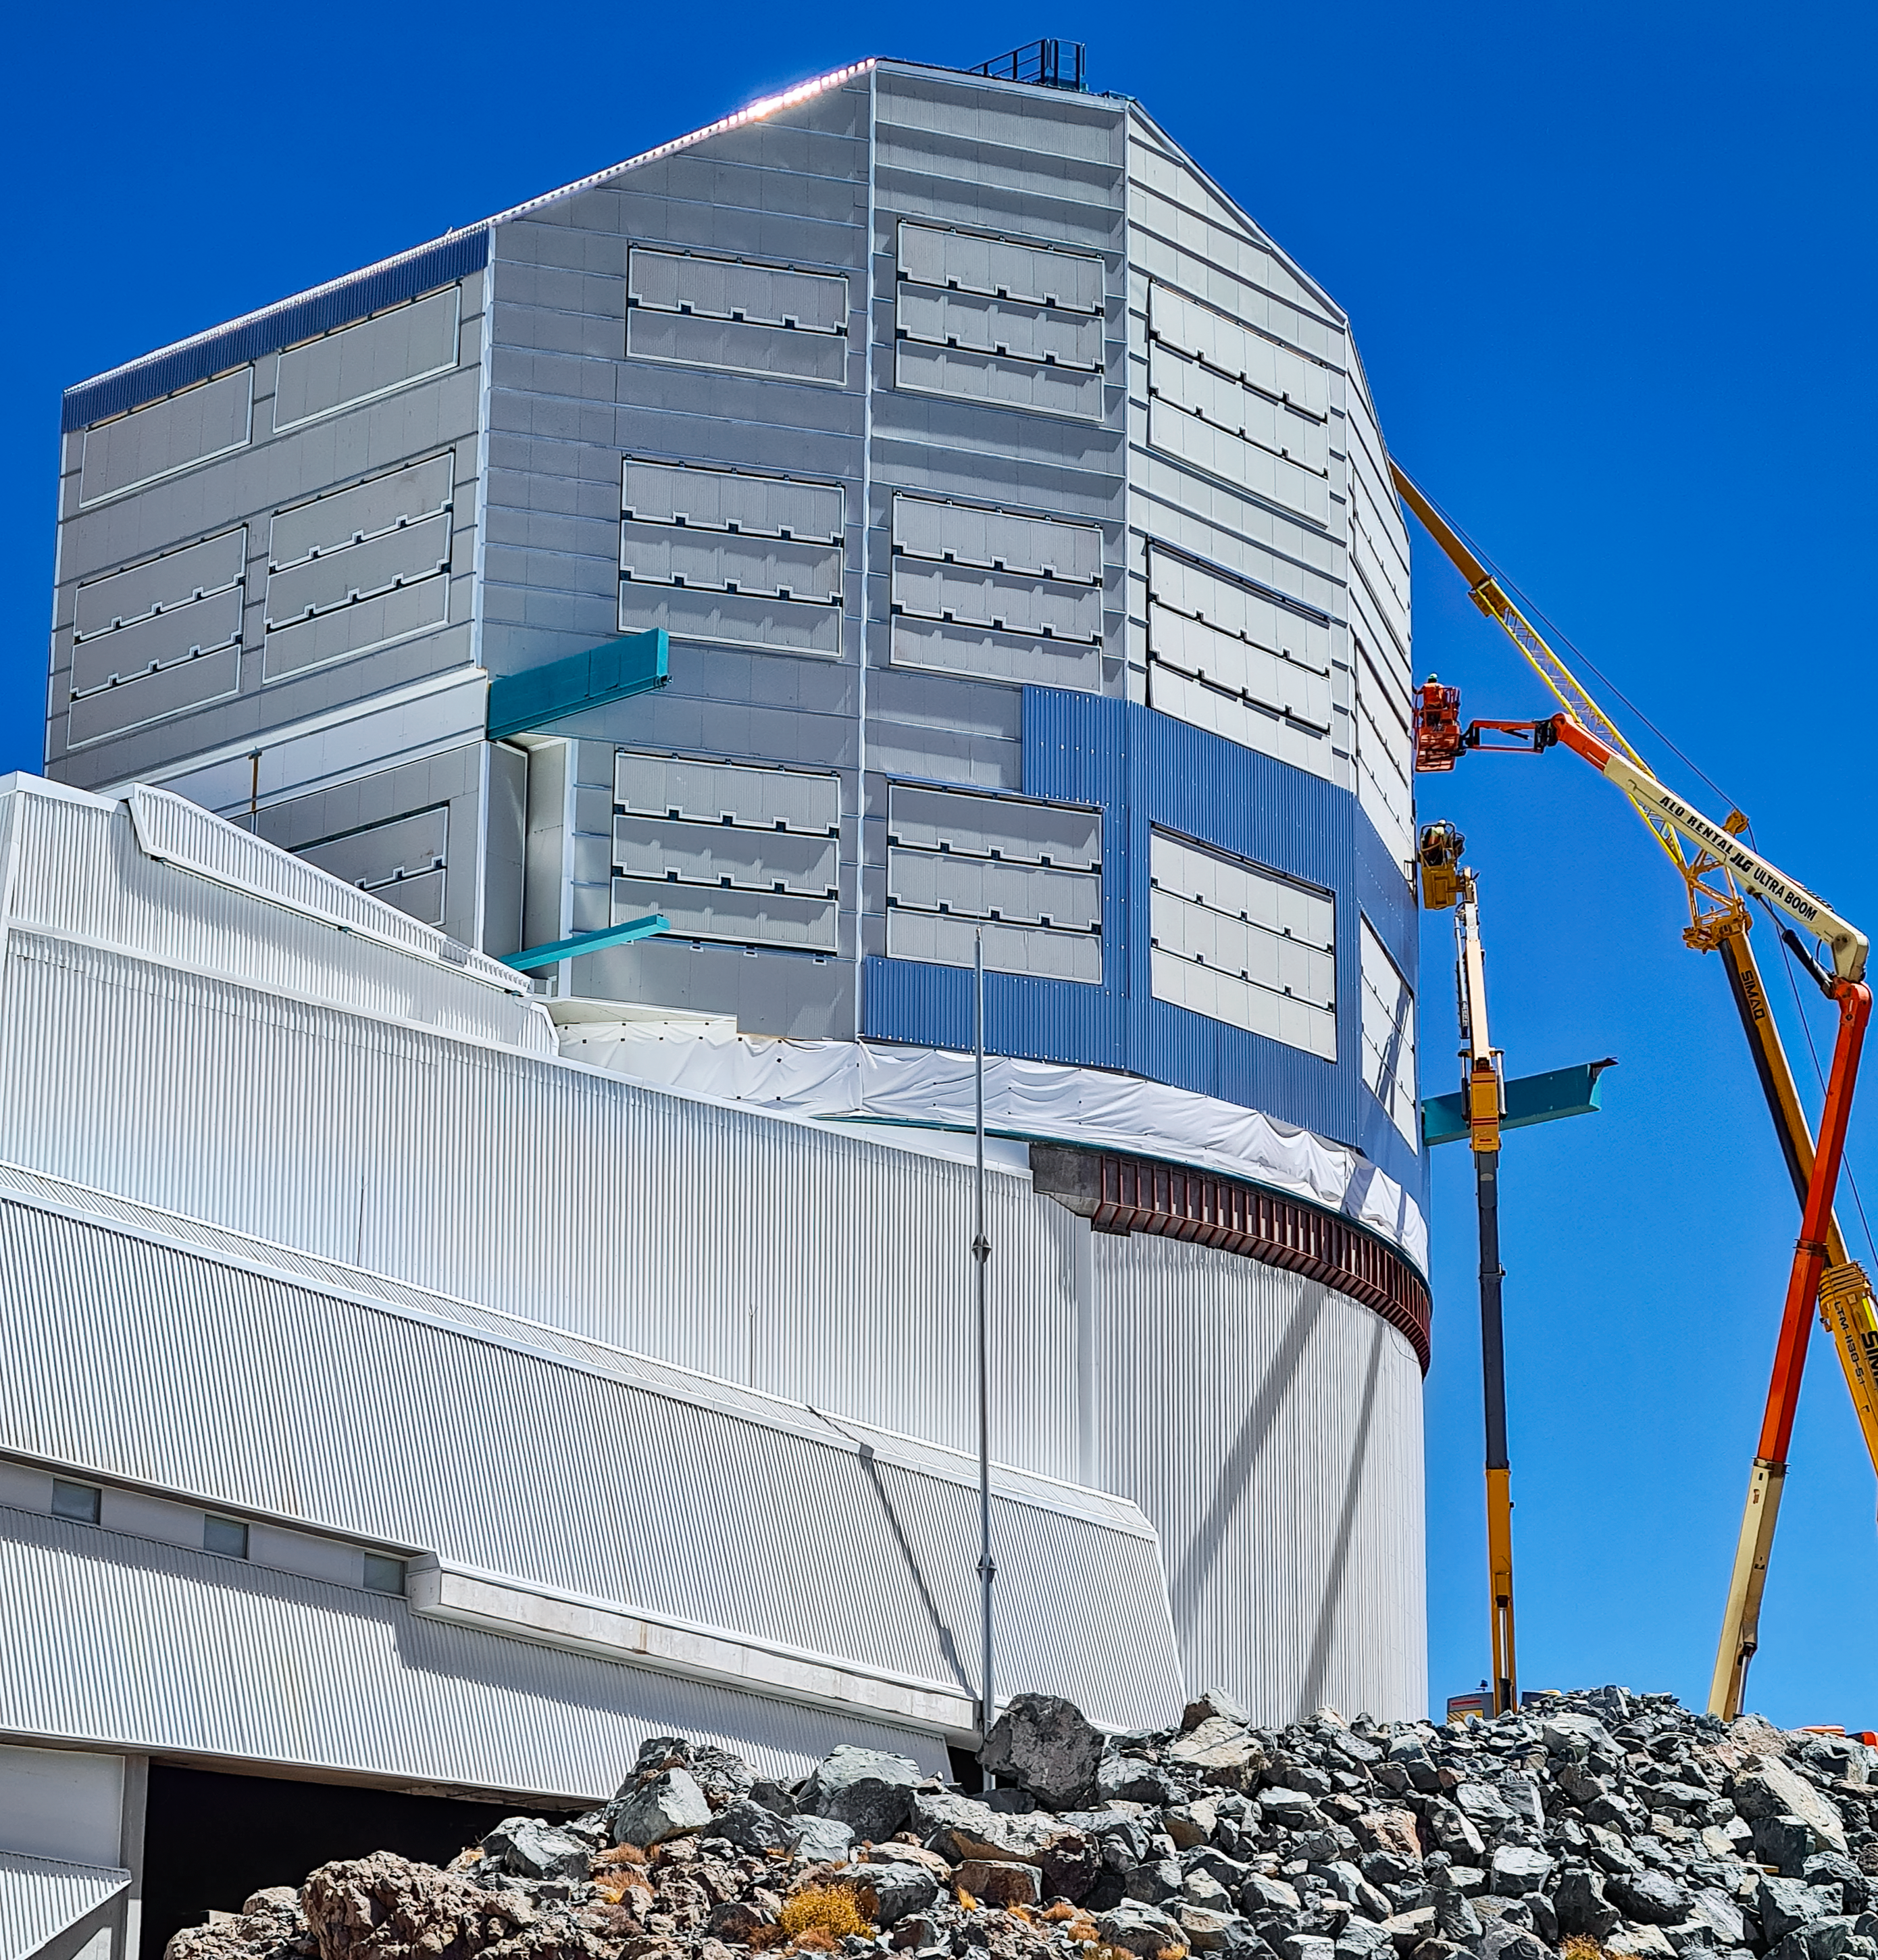

Rubin Observatory Dome

Reflective cladding has been applied to the Rubin Observatory dome. The finishing material on the dome was chosen to reflect heat during the day. This is to prevent heat from radiating later towards the night sky, negatively affecting observations in the early evening.

Credit: RubinObs/NOIRLab/SLAC/NSF/DOE/AURA